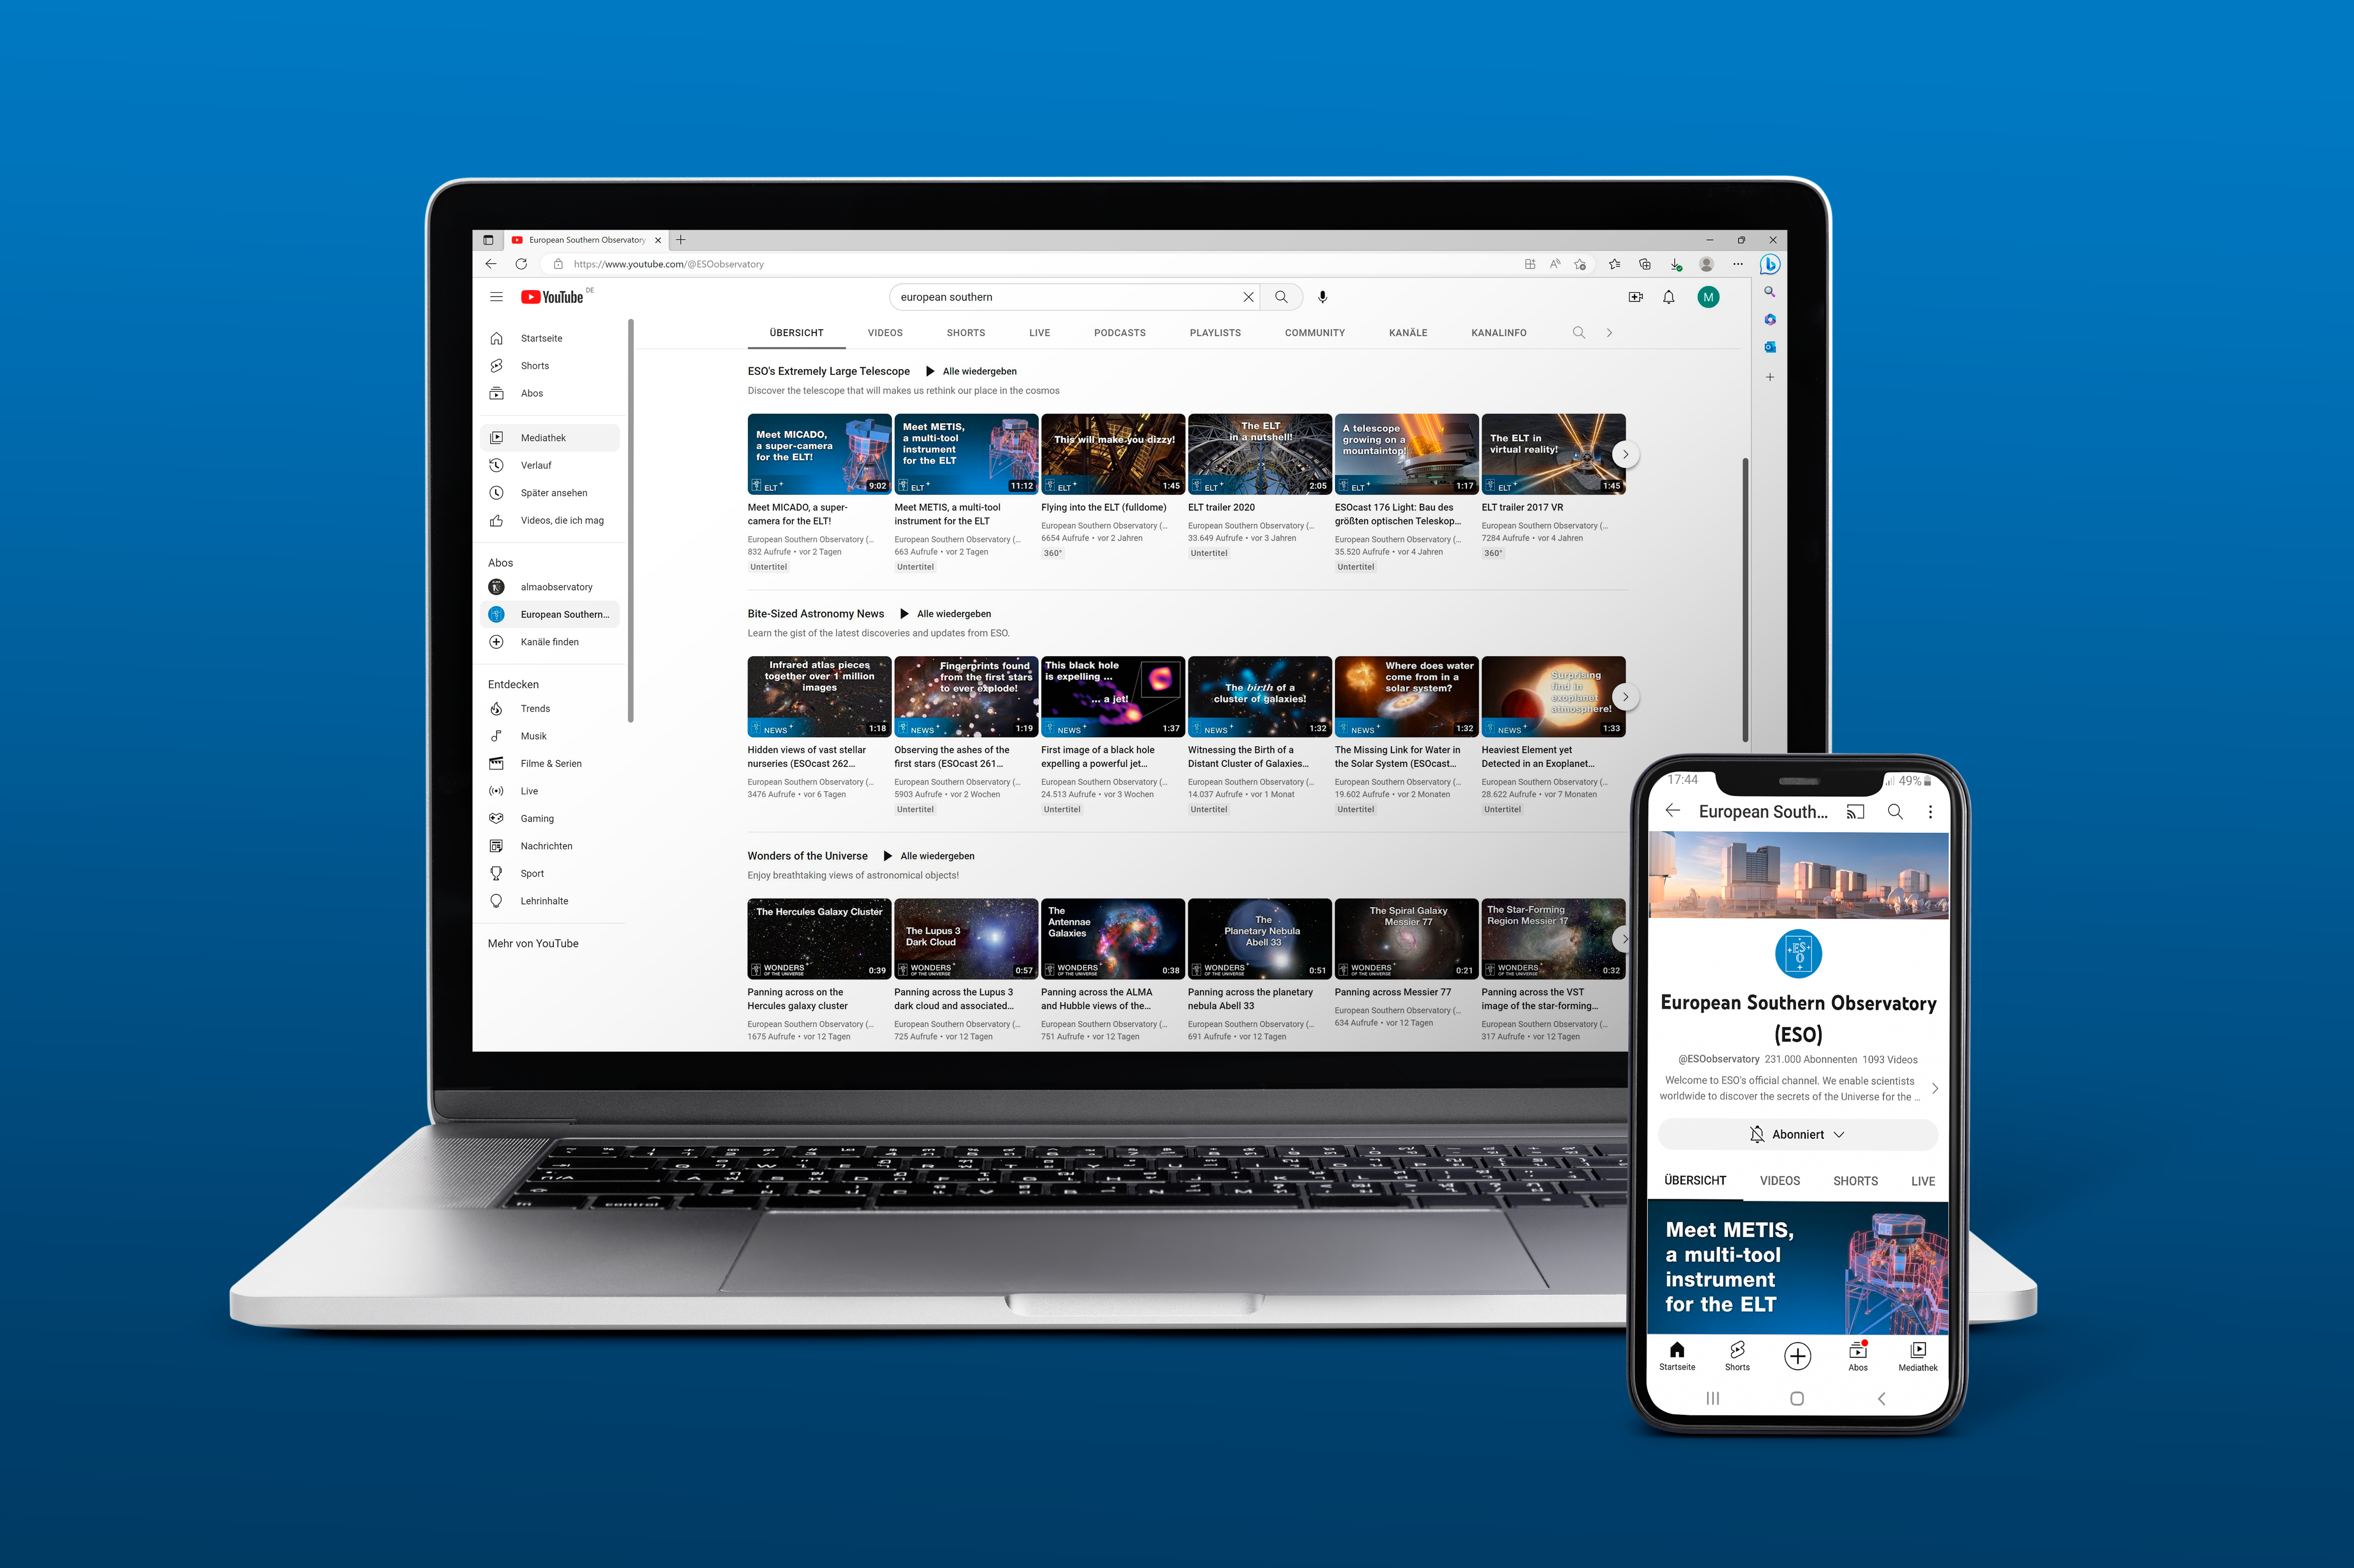

Revamped ESO’s YouTube page

This image provides a look into the revamped ESO YouTube channel, which now features curated playlists dedicated to different ESO, astronomy and engineering topics. One of the playlists is dedicated to ESO’s Extremely Large Telescope (ELT), a facility currently under construction in the Atacama Desert, just a few kilometres away from the VLT. Another playlist, Wonders of the Universe, features breathtaking views of astronomical objects. The latest ESO discoveries and updates, previously in the ESOcast playlist, can now be found on Bite-Sized Astronomy News. Meanwhile, the Broadcaster playlist includes material that media and content producers can re-use.

Credit: ESO